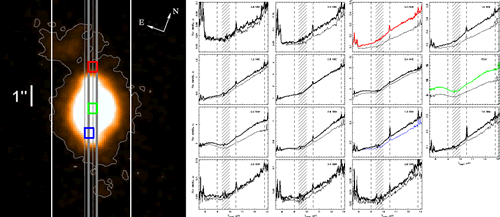

Central portion of an 11.6 um MICHELLE acquisition image

(Left) Central portion of an 11.6 um MICHELLE acquisition image of the Seyfert 2 galaxy NGC 1068, showing examples of the 0.4" MICHELLE slits from which spectra were extracted. In white is the width of the narrowest Spitzer-IRS slit. (Right) 8-13 um spectra extracted in 0.4" steps along the slits shown on the acquisition image. Considerable variations in spectral slope, silicate feature depth and profile and emission line fluxes are seen over the nucleus and narrow-line region of this AGN on sub-arcsecond scales.

These figures are from Mason et al. 2006 (astro-ph/0512202, science announcement). A similar analysis has recently been done for the Circinus galaxy by Roche et al. 2006, MNRAS, Online Early.

Credit: International Gemini Observatory/NOIRLab/NSF/AURA